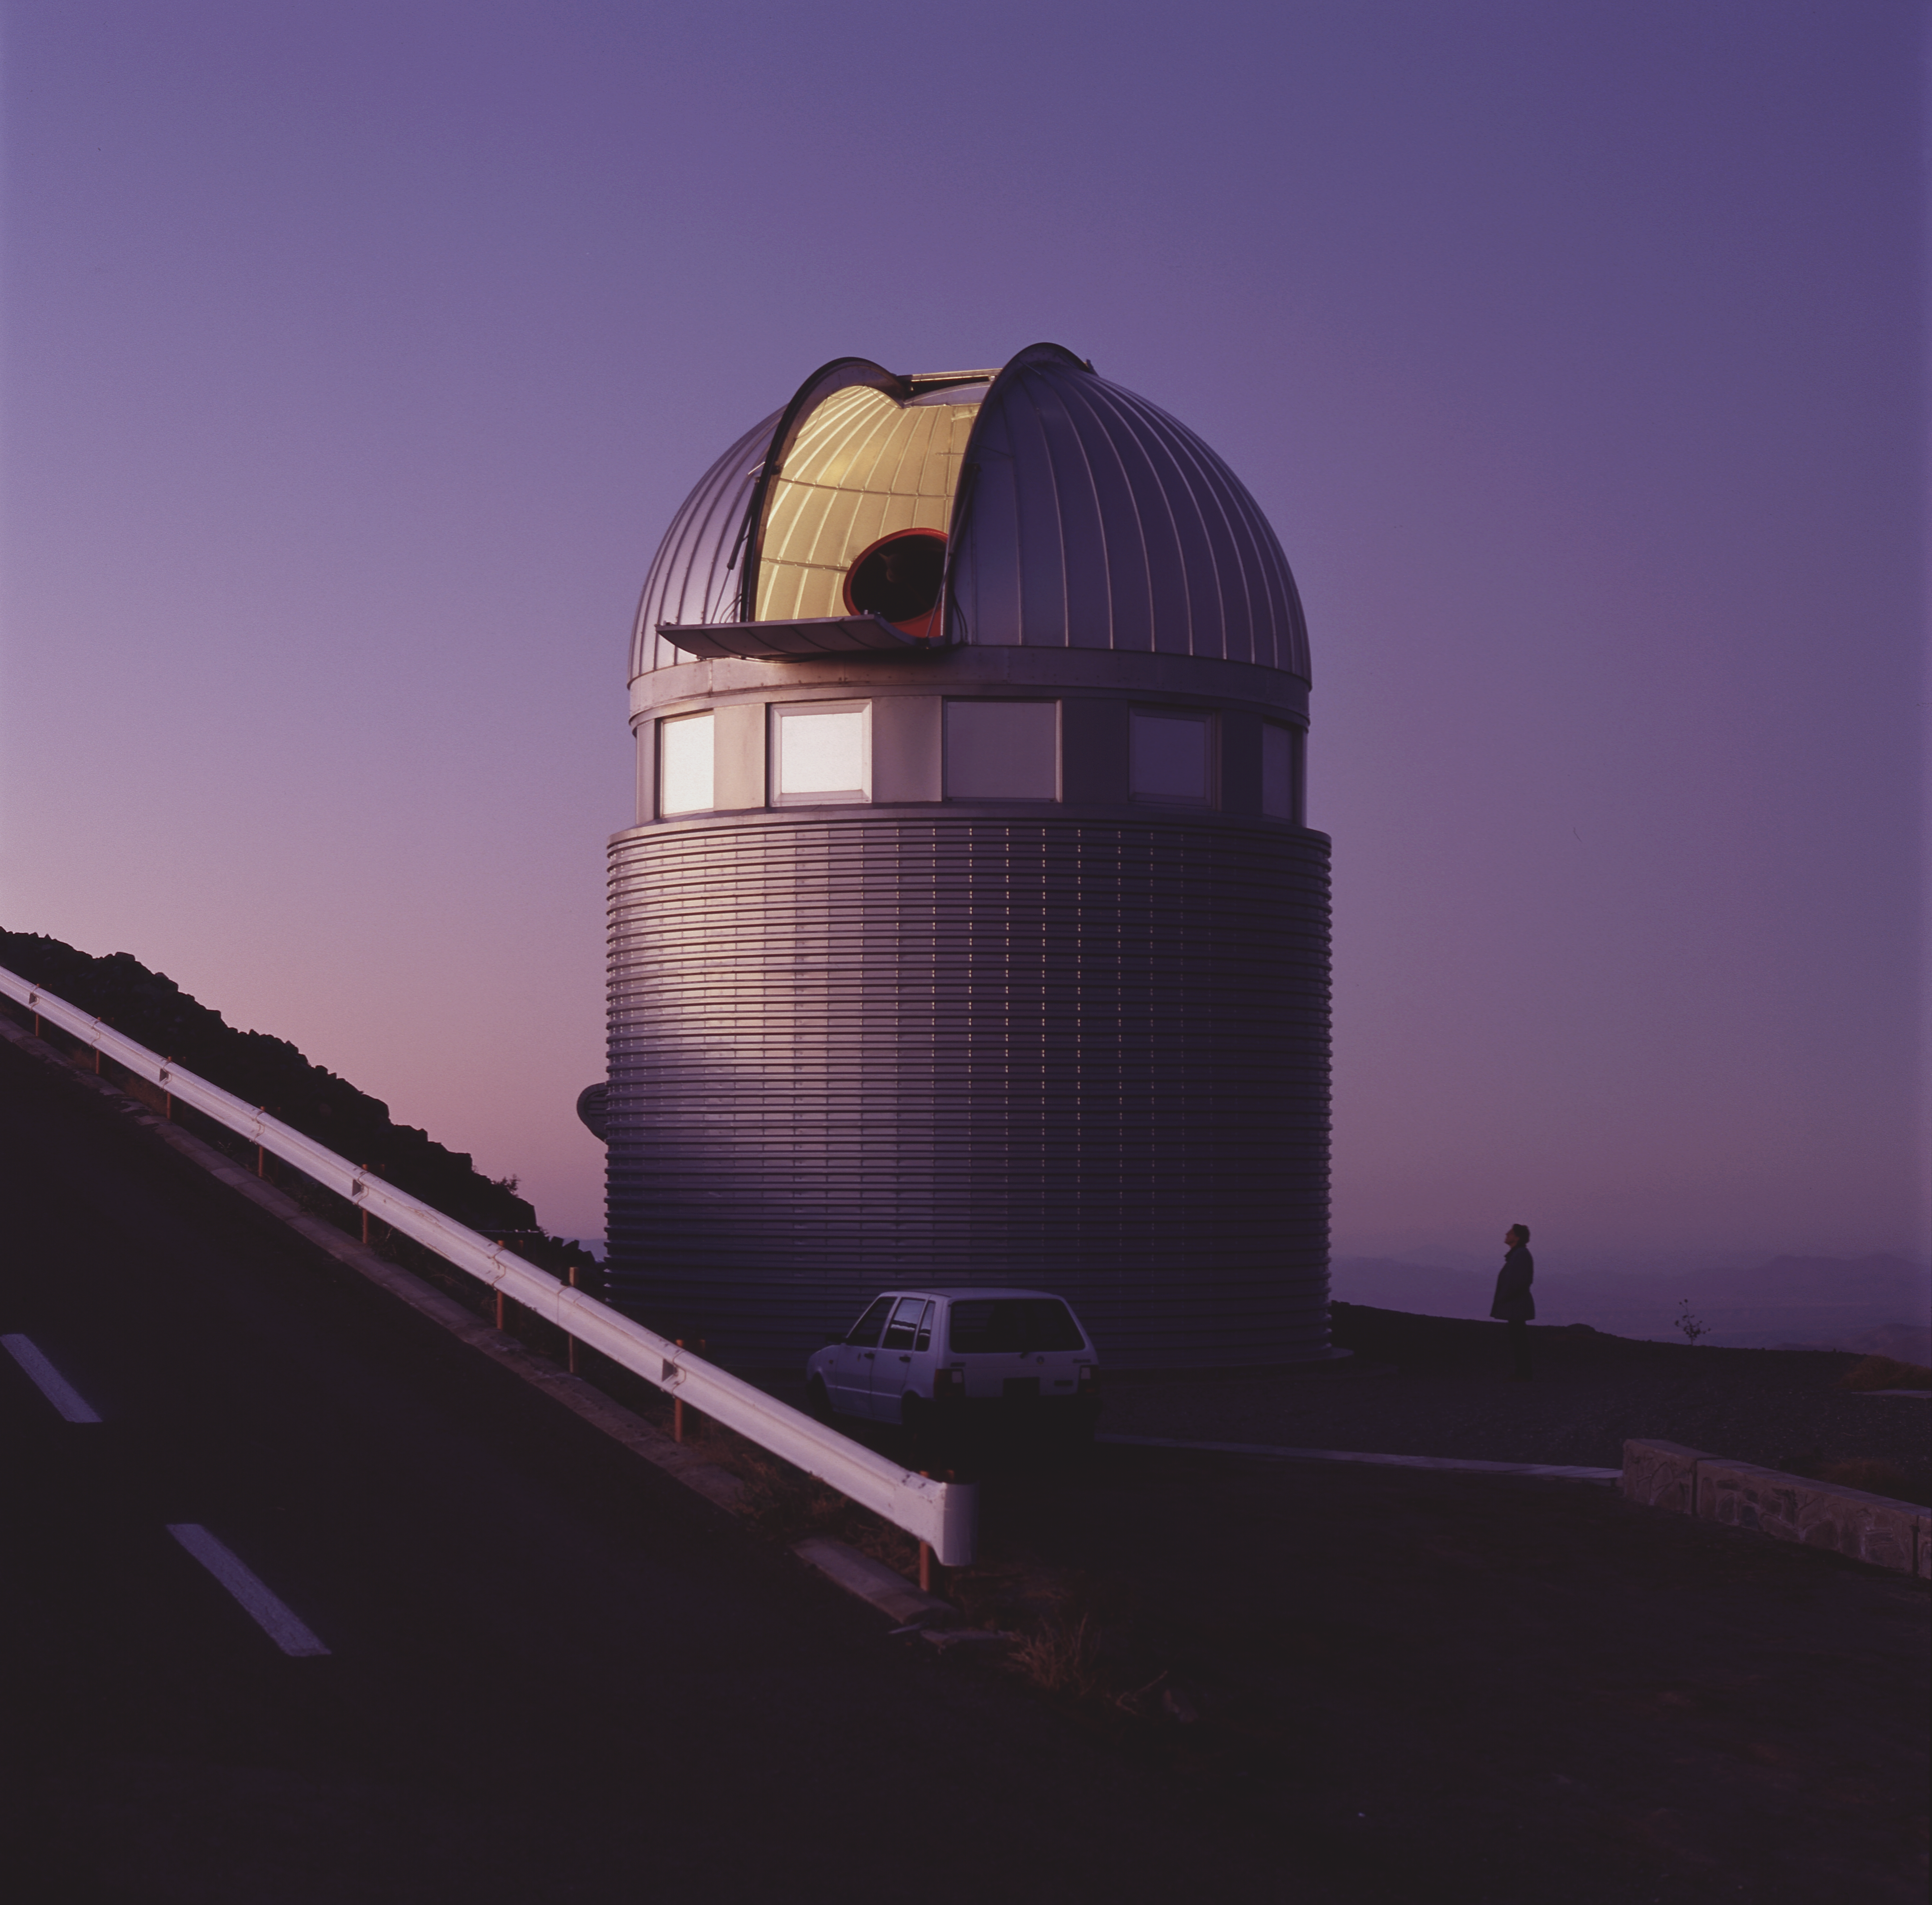

Dome of Swiss 1.2-m Leonhard Euler Telescope

Close-up of the dome of the Swiss 1.2-m Leonhard Euler Telescope at La Silla. This telescope is named after the Swiss mathematician Leonhard Euler (1707 - 1783).

Credit: ESO/H.Zodet